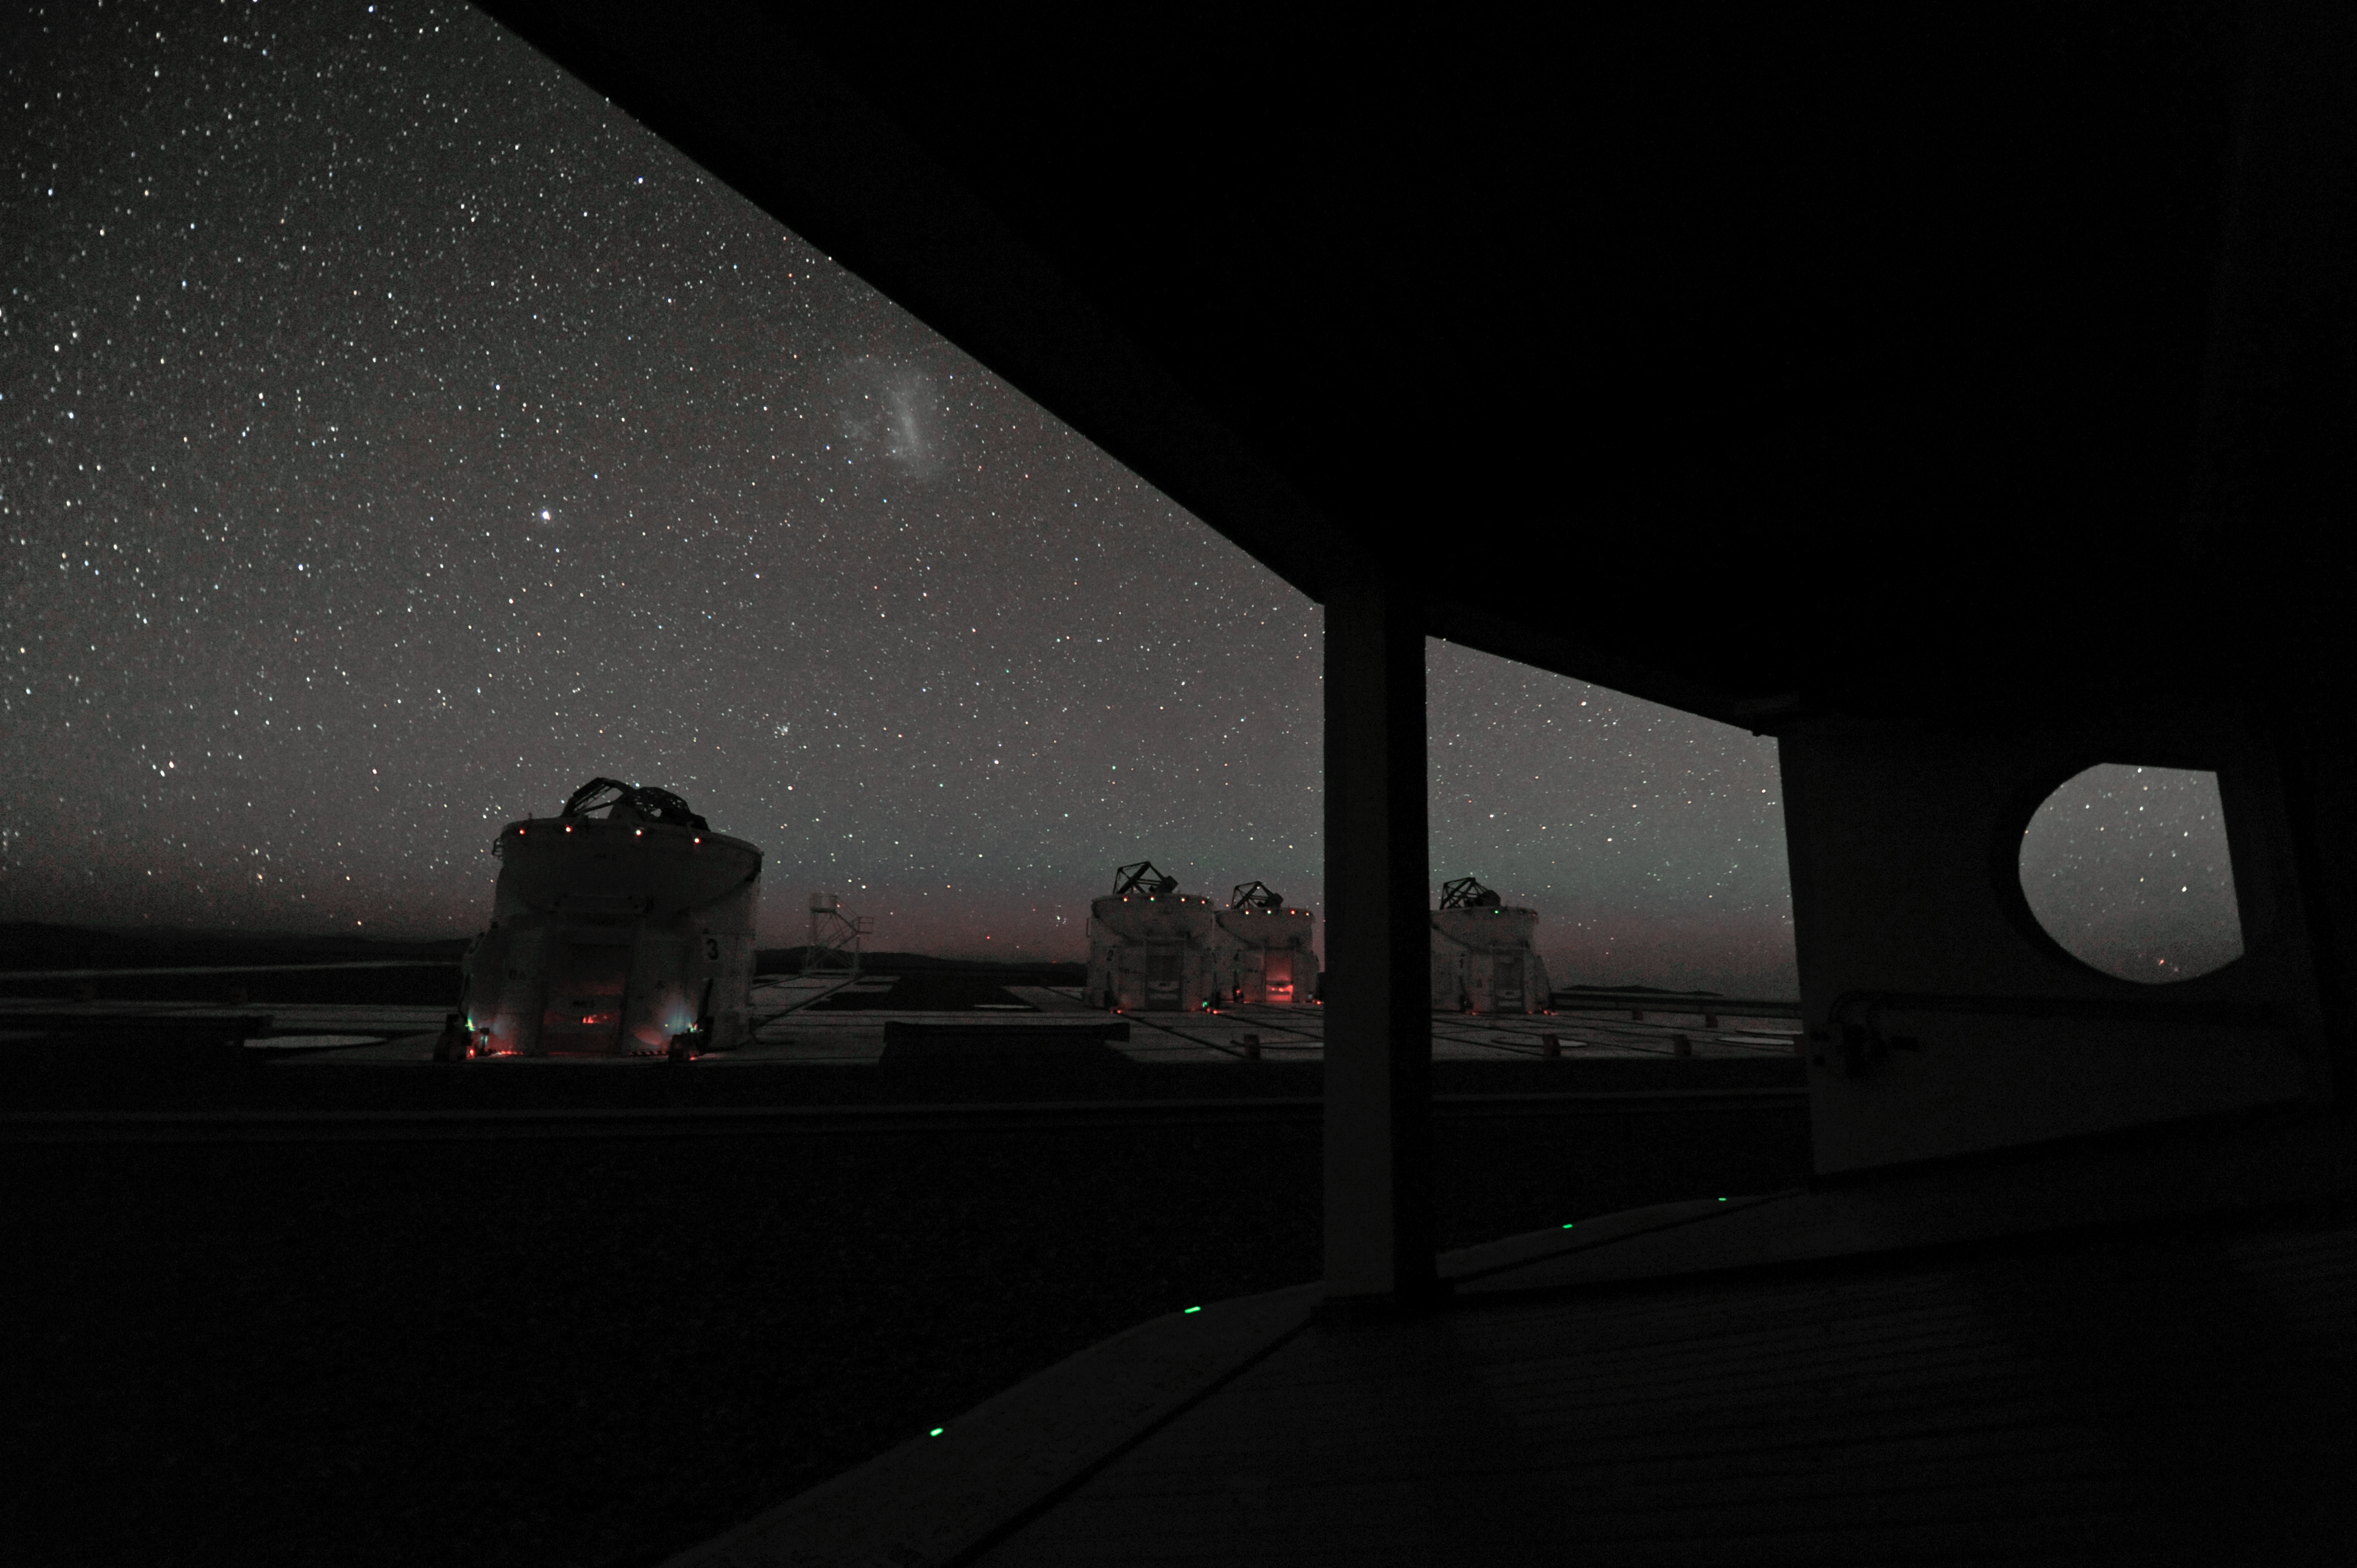

Complete set

All four Auxiliary Telescopes can be seen at work.

Credit: ESO/C. Malin